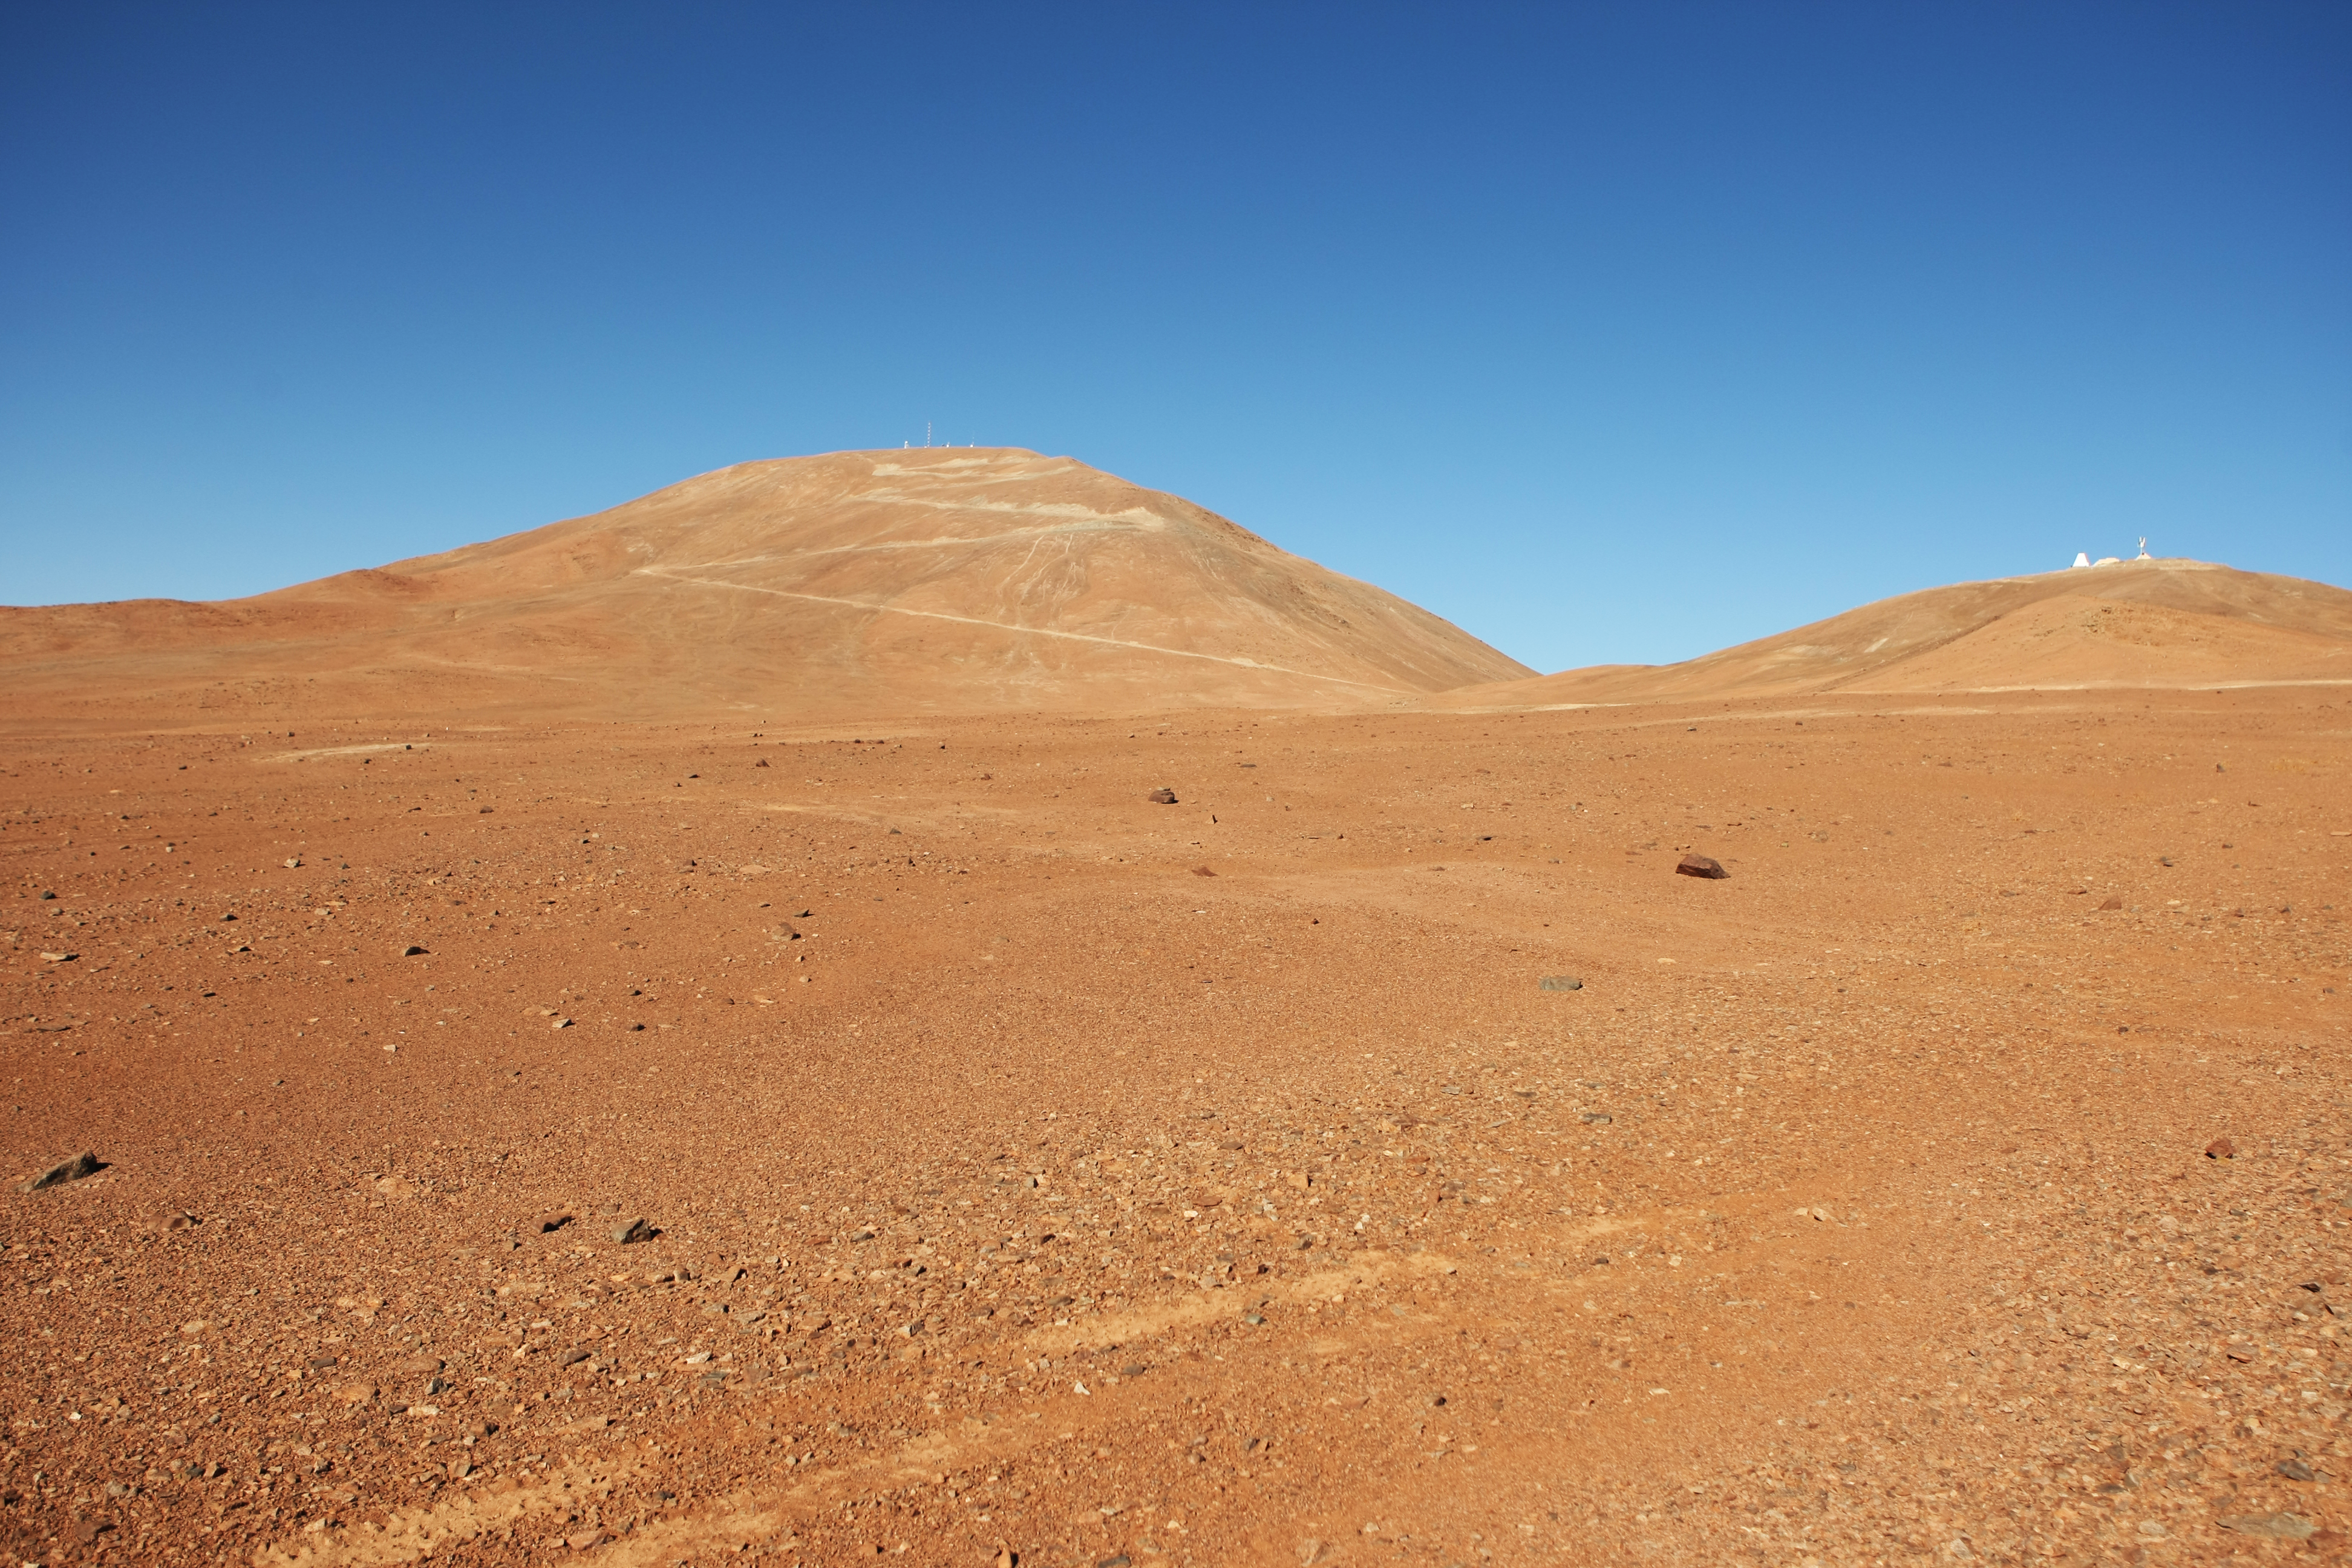

Cerro Armazones

The European Extremely Large Telescope (E-ELT) Programme Office has studied half a dozen potential sites for the future E-ELT observatory, which, with its 40-metre-class diameter, will be the world’s biggest eye on the sky. Various aspects need to be considered in the site selection process. Parameters taken into account are not restricted to “sky quality”, but include more general scientific aspects, as well as parameters essential for construction and operations. The picture above shows Cerro Armazones, which was selected as the site for the planned E-ELT. Armazones is a site located in Chile, not very far from the ESO Paranal Observatory, home to the flagship Very Large Telescope.

Credit: ESO